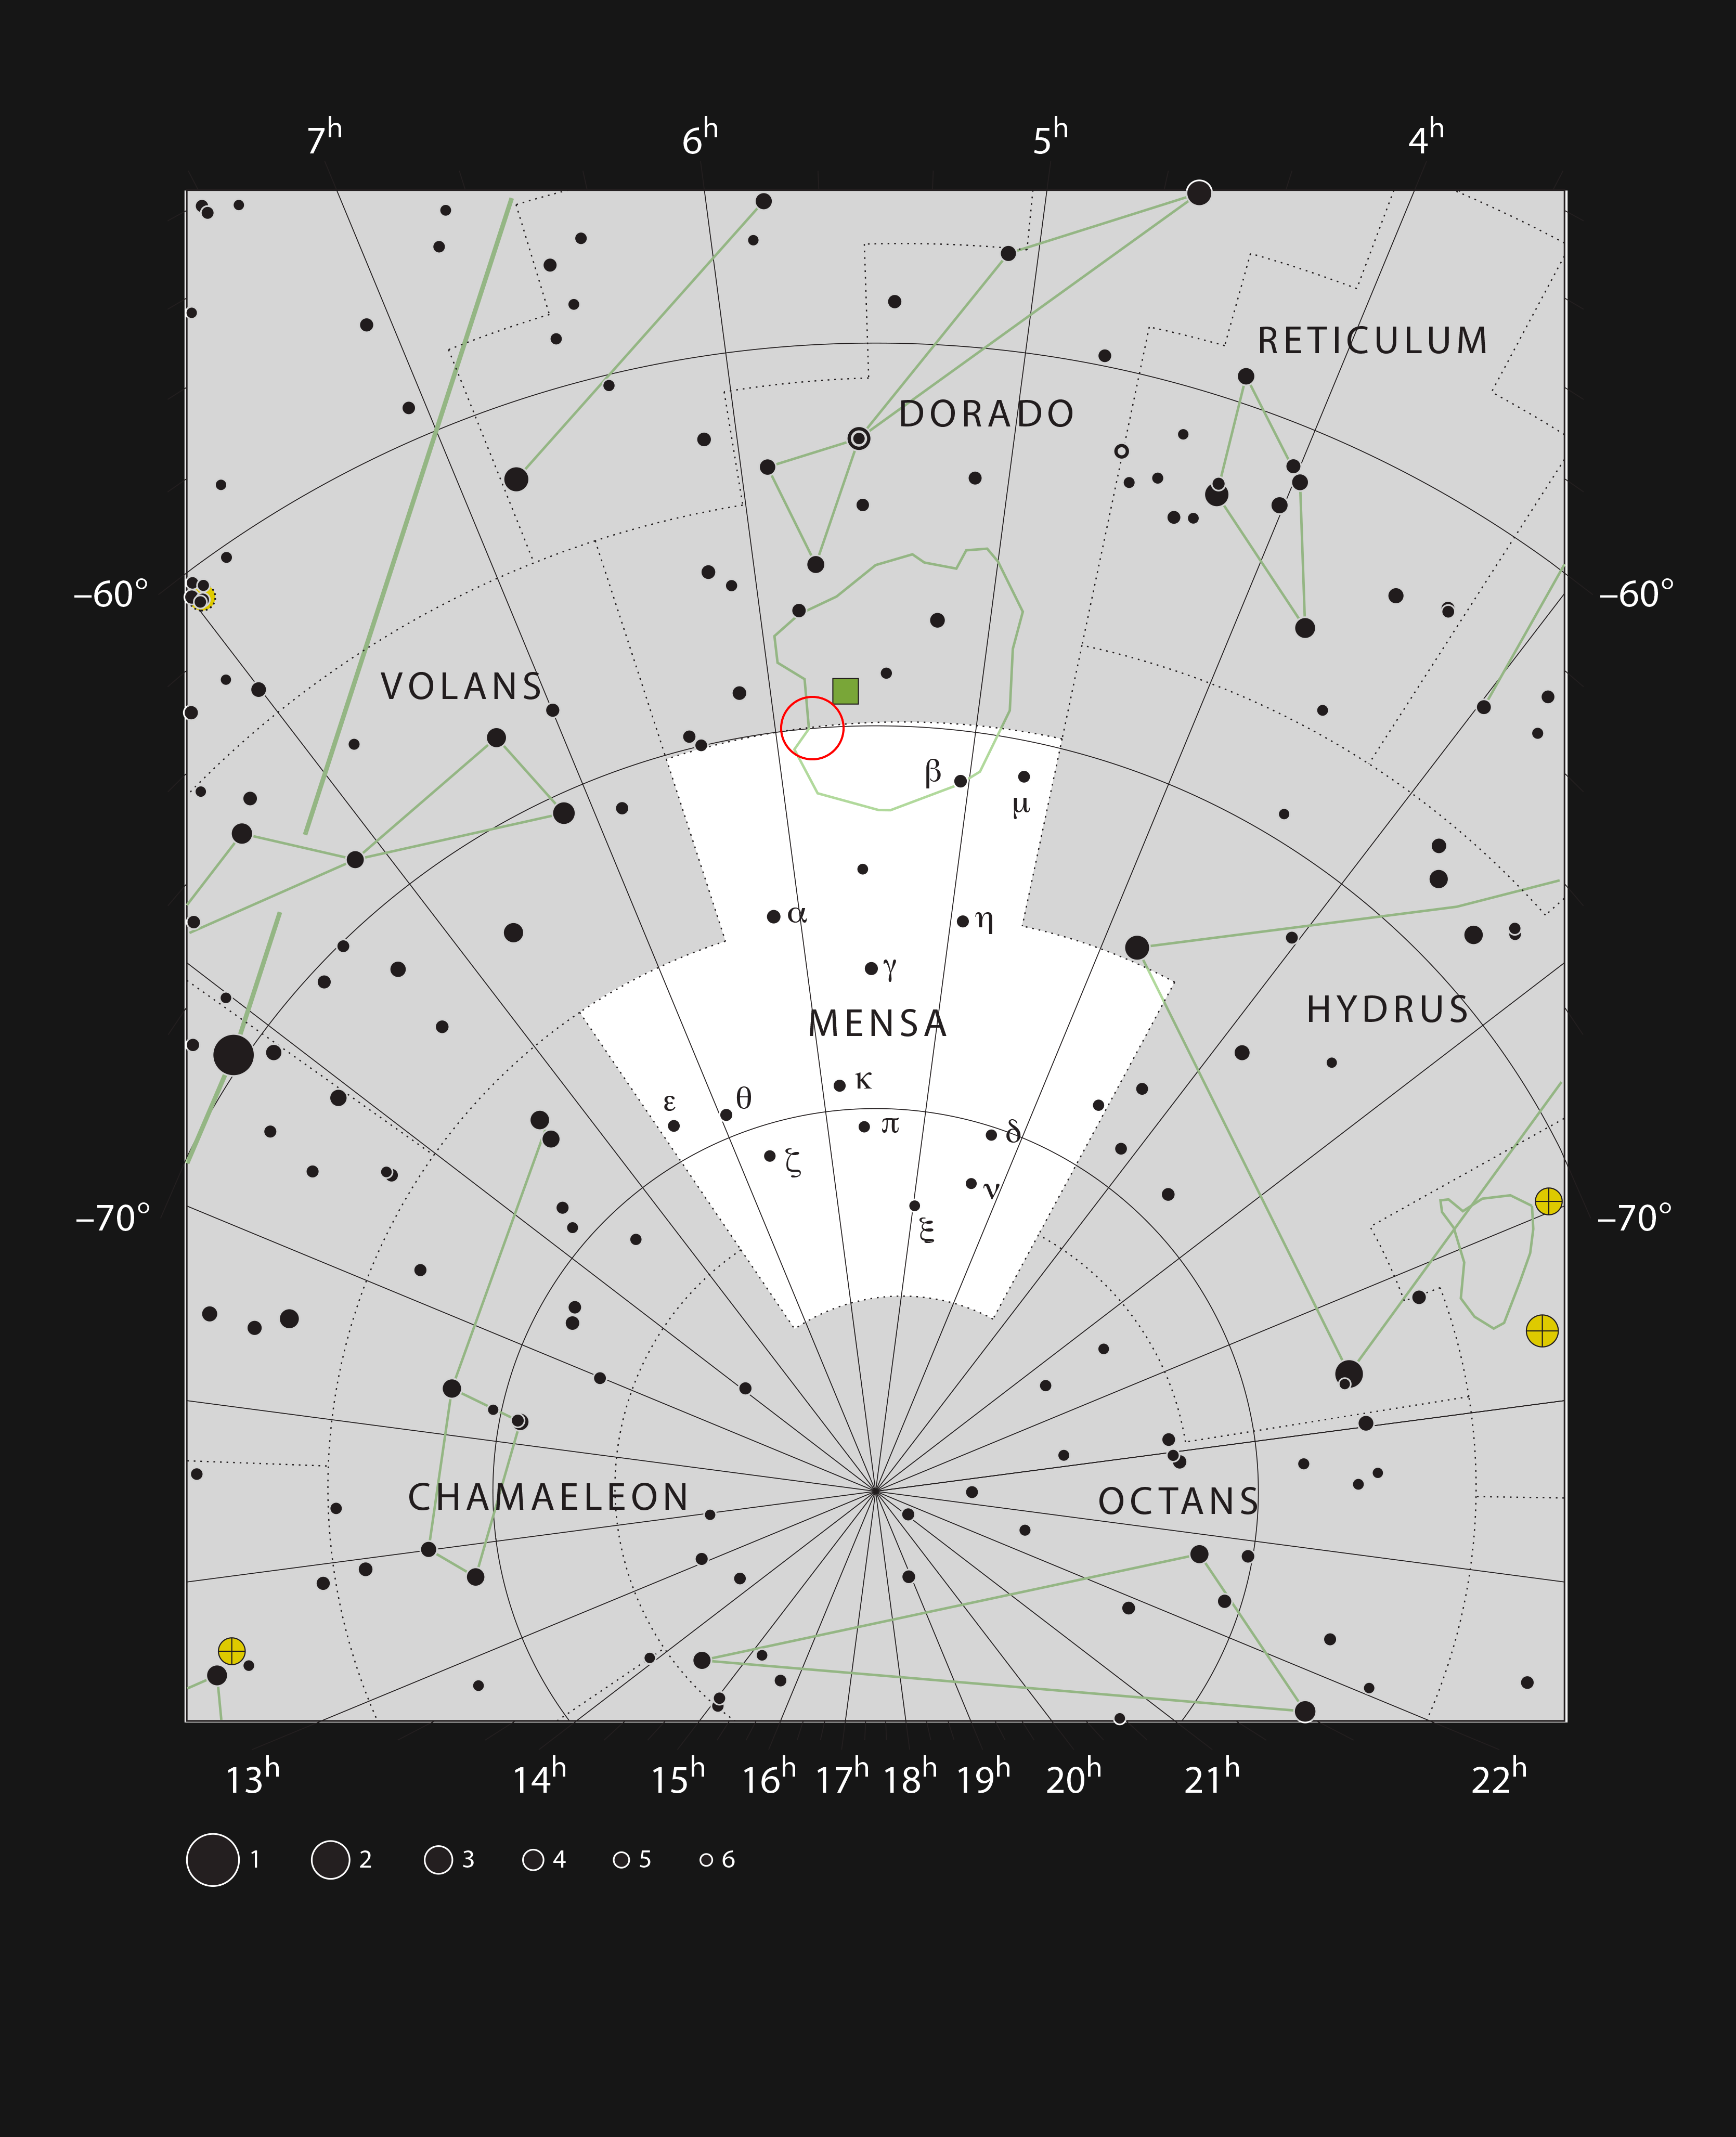

The HII region LHA 120-N 180B in the constellation Mensa

This chart shows the location of the HII region LHA 120-N 180B in the constellation of Mensa (The Table Mountain). Mensa is the only constellation named after a geographical feature on Earth — it was named after Table Mountain in South Africa’s Cape of Good Hope by by French astronomer Nicolas-Louis de Lacaille. This map includes most of the stars visible to the unaided eye under good conditions, and the region of sky shown in this image is indicated.

Credit: ESO, IAU and Sky & Telescope